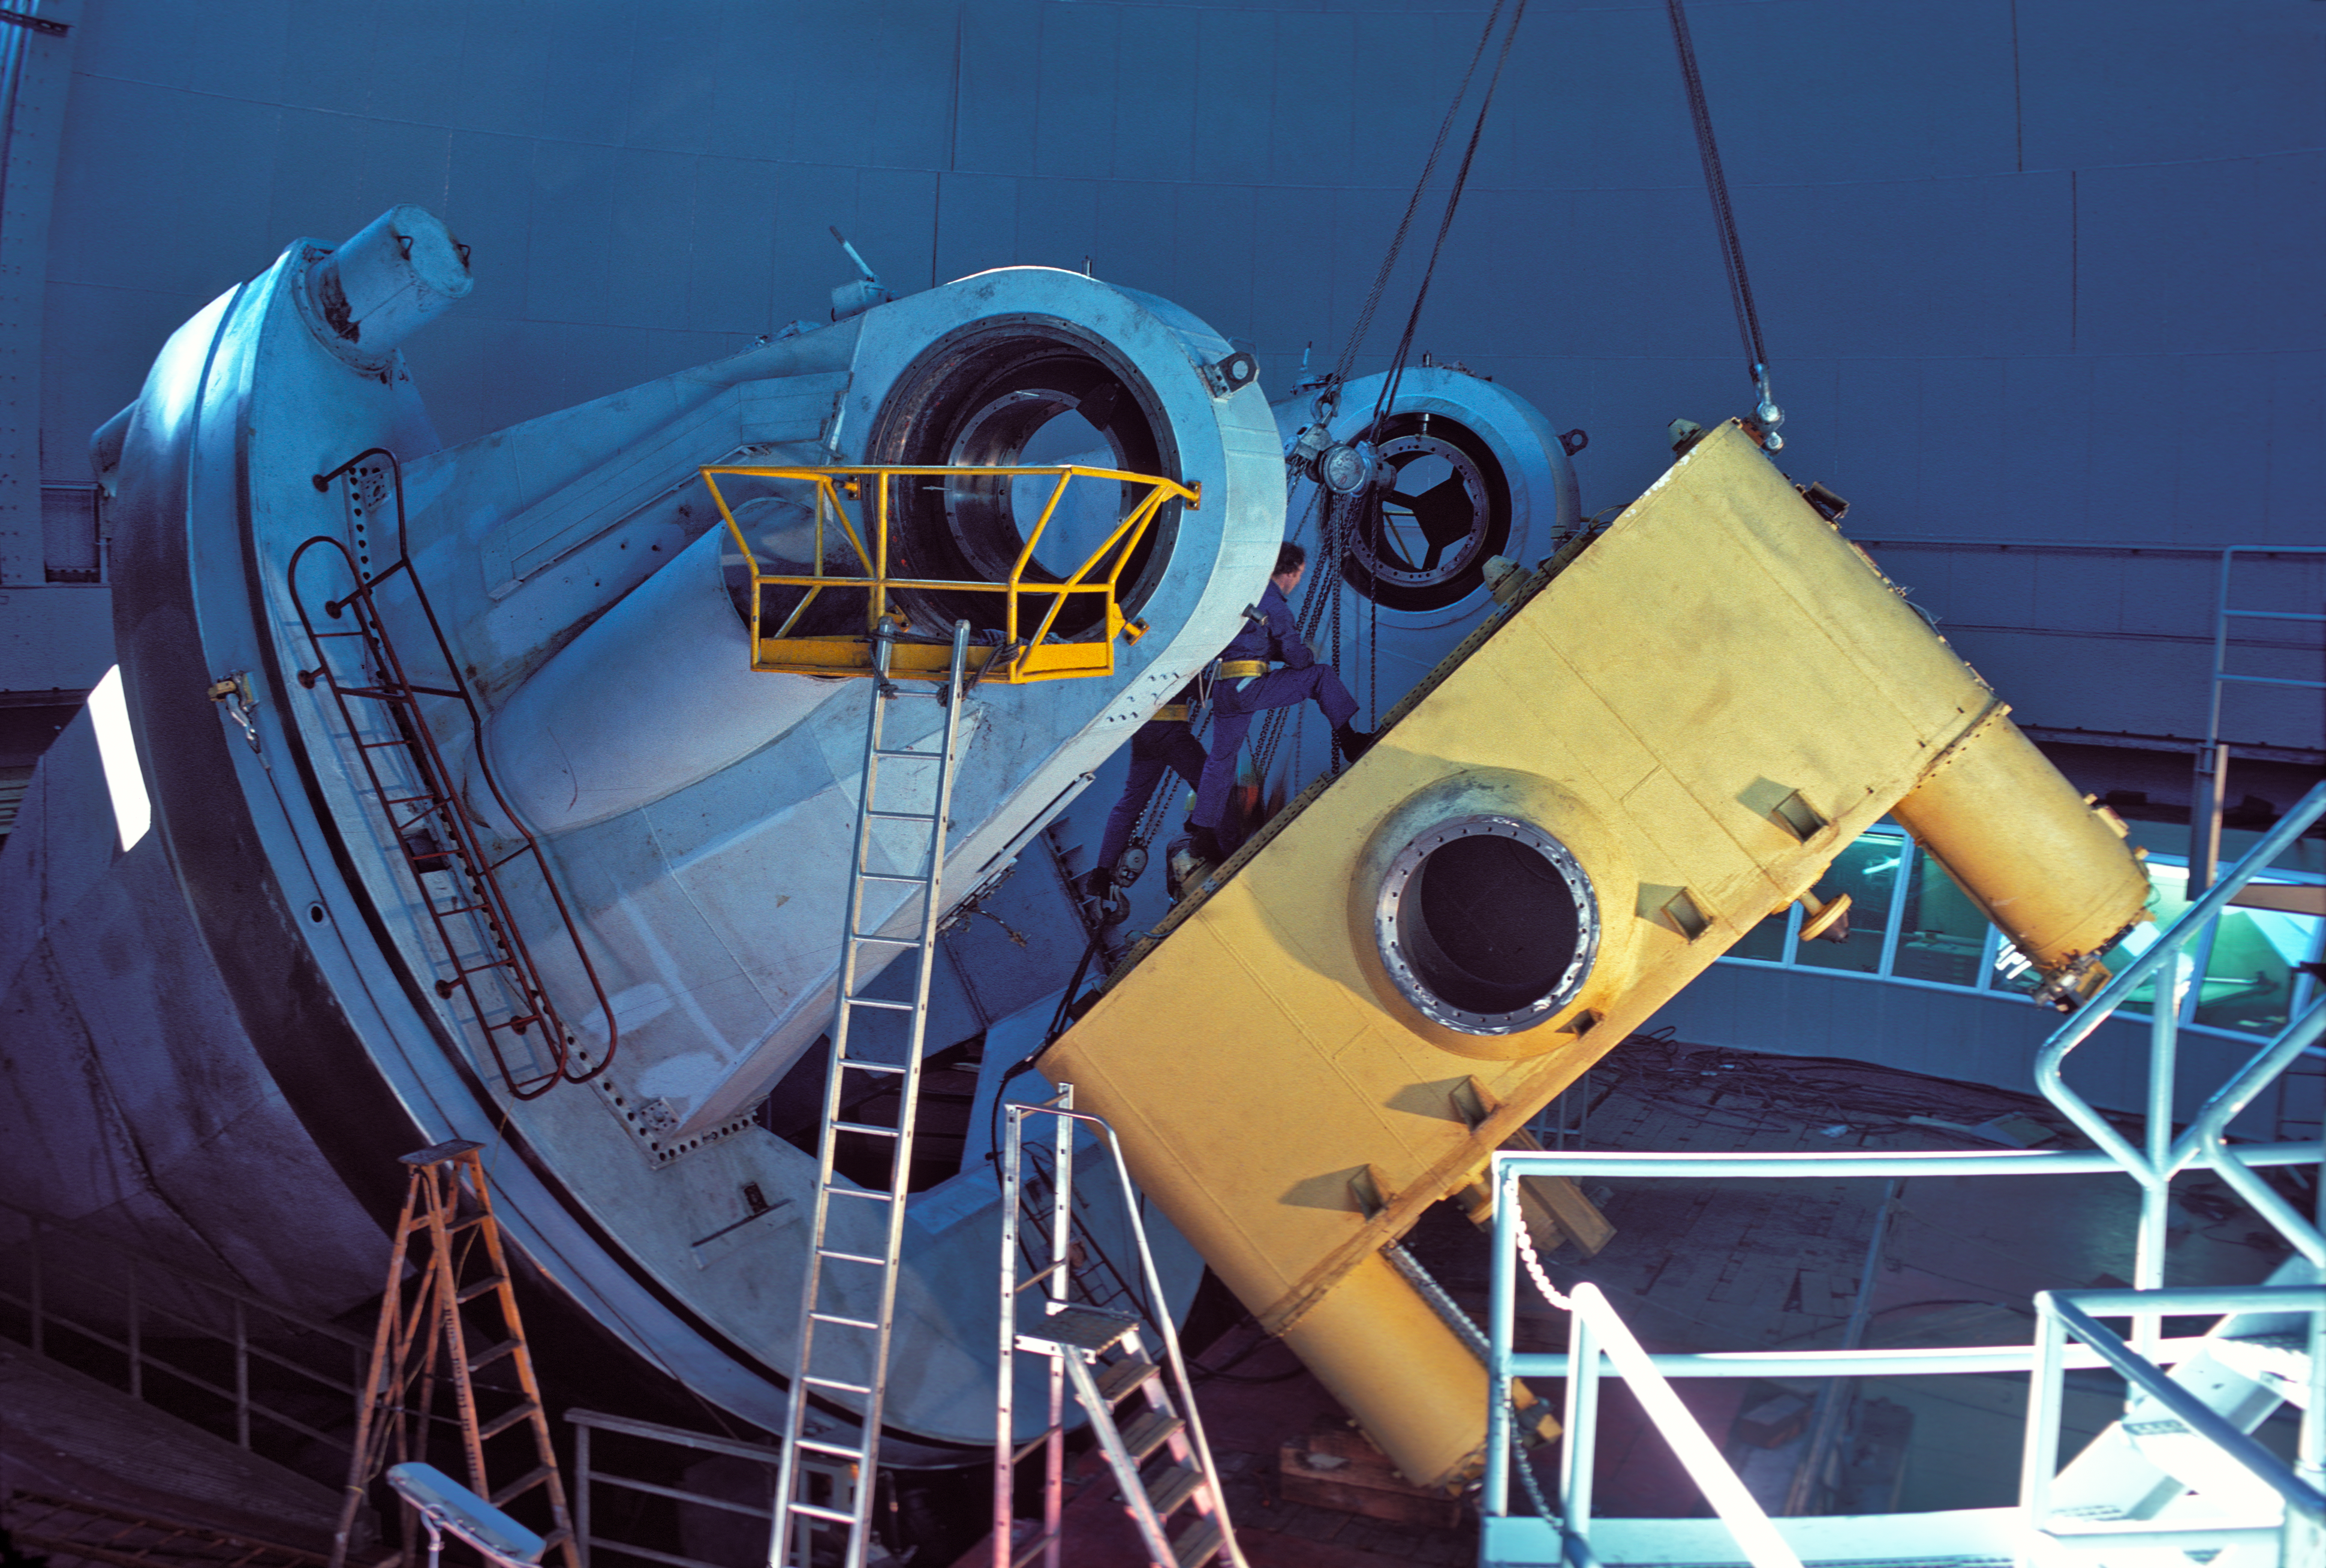

Main structure of the ESO 3.6-metre telescope

Assembly of the centre piece of the main structure of the ESO 3.6-metre Telescope in 1976.

Credit: ESO